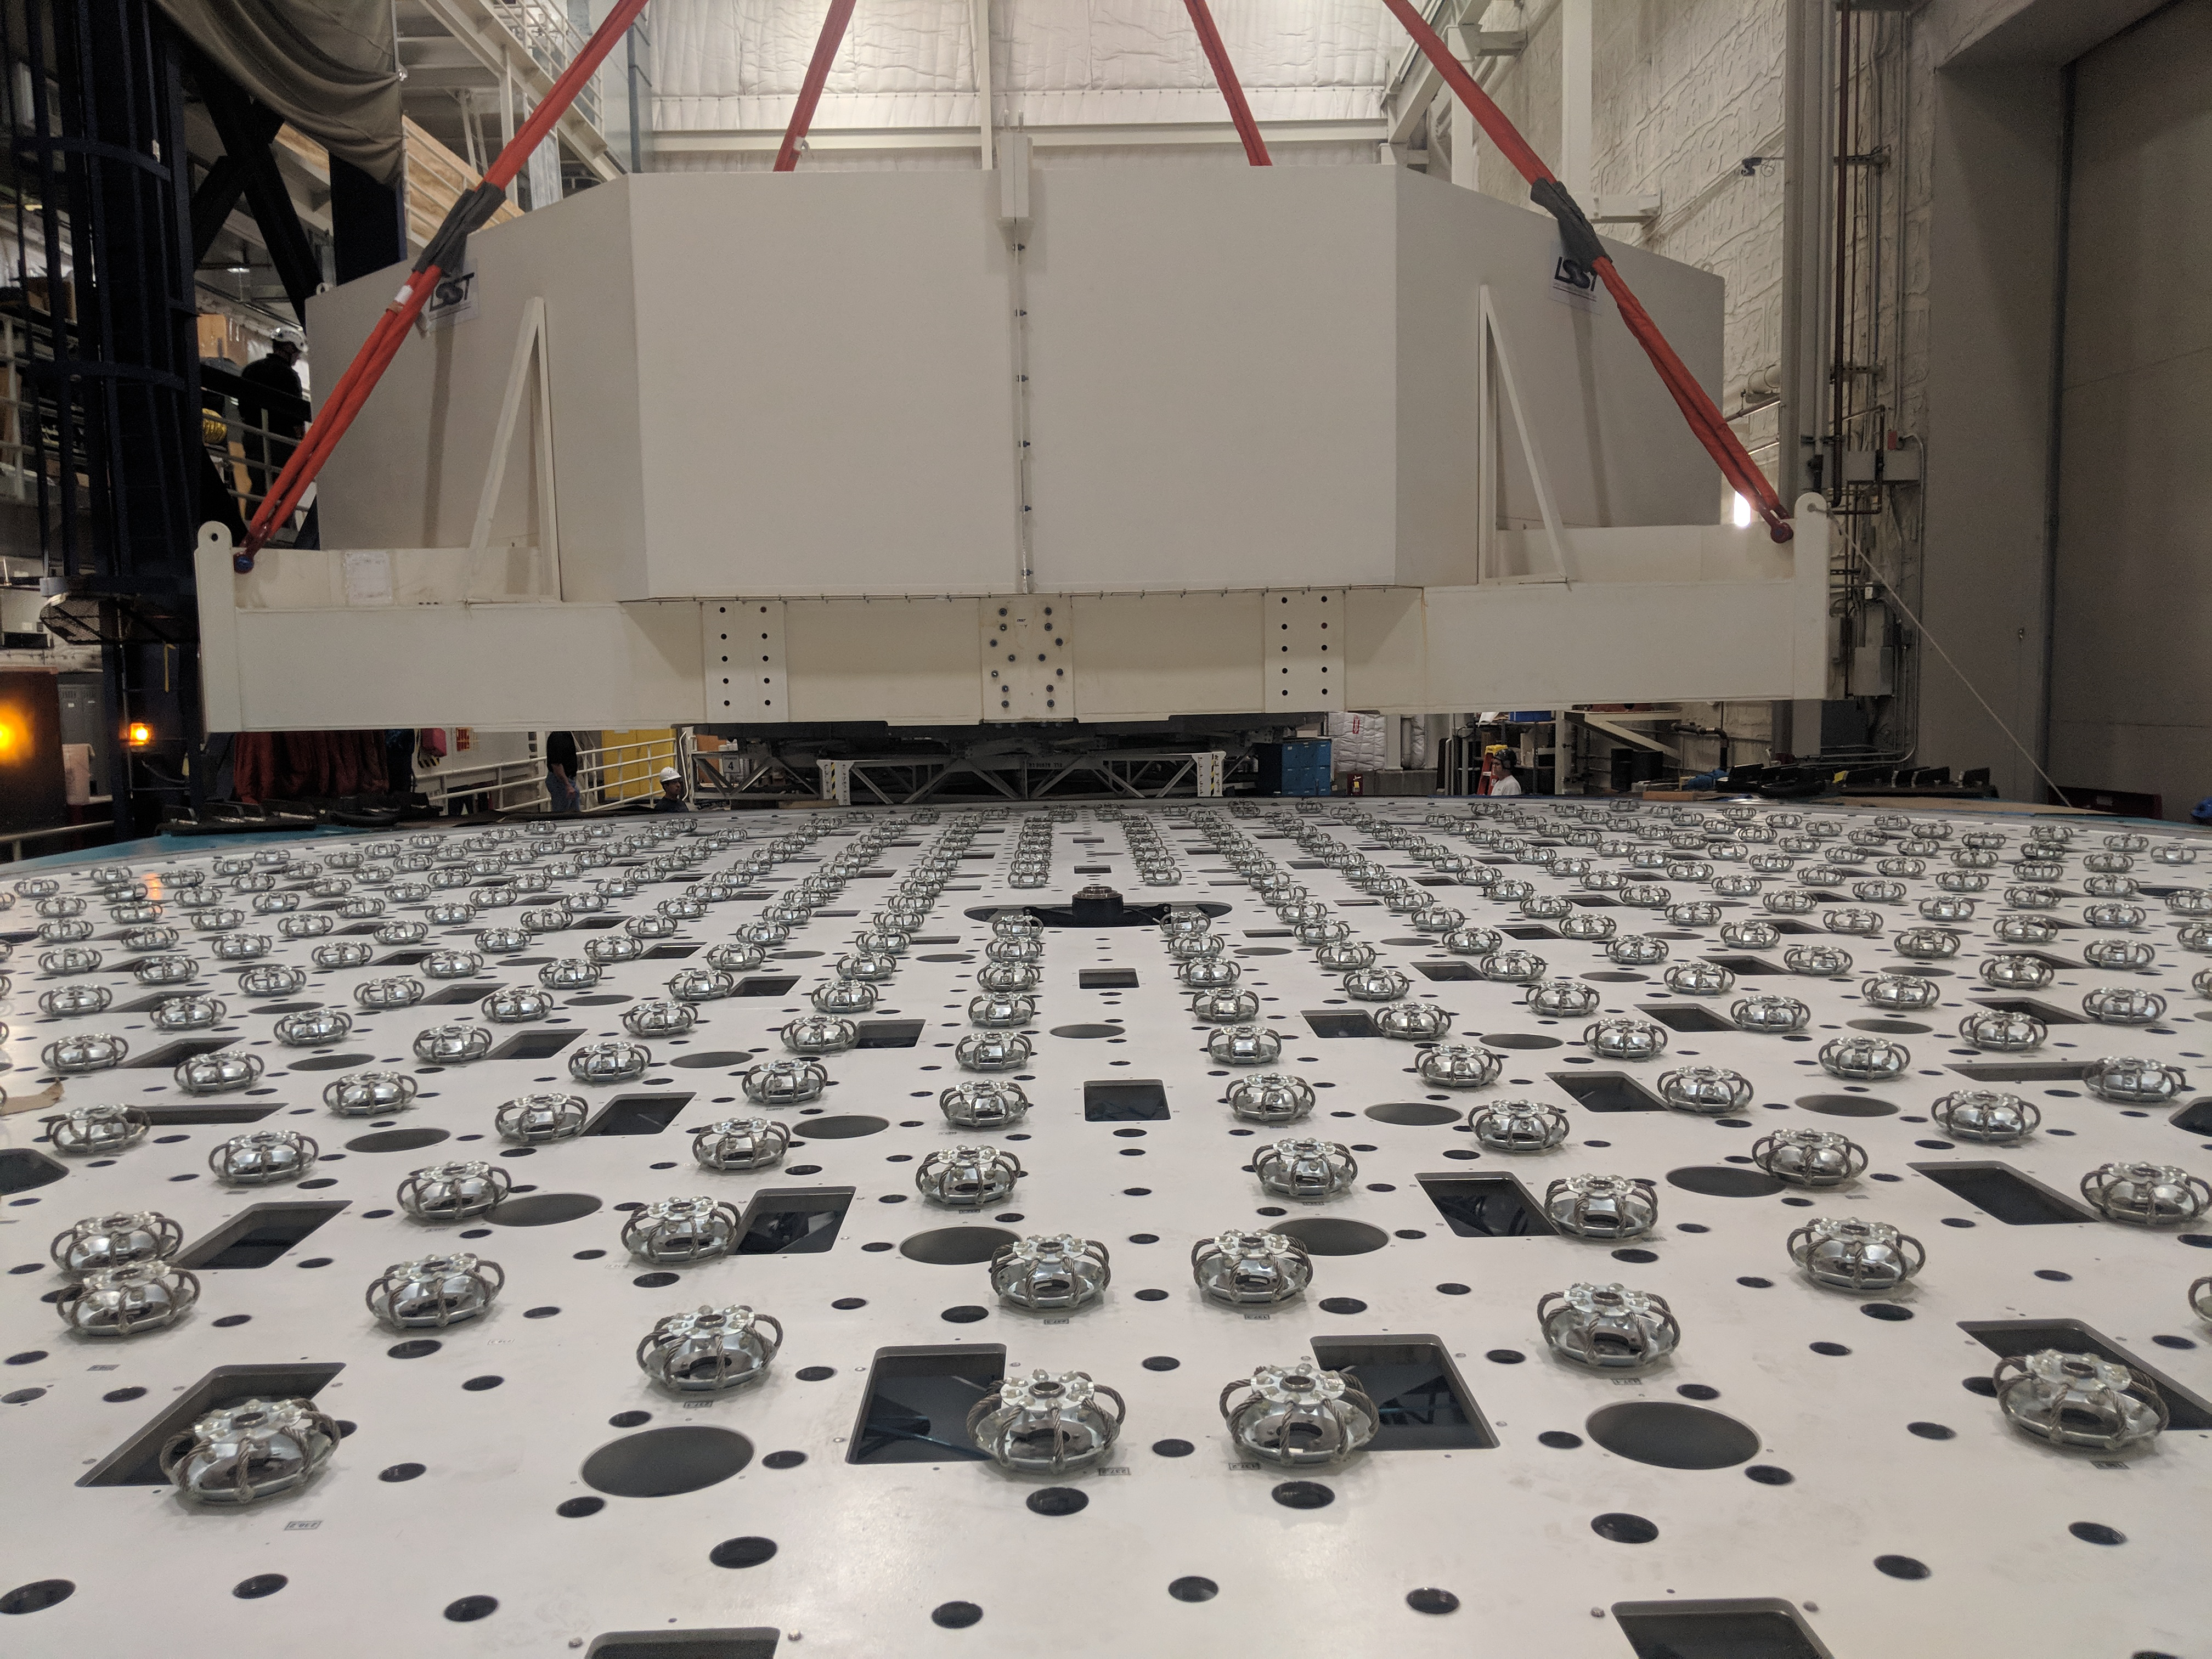

M1M3 Move

On October 18, 2018, the M1M3 Mirror was moved to the Richard F. Caris Mirror Lab on a Precision Heavy Haul truck. The Mirror had been in storage in hangar at Million Air since its fabrication, which was completed in 2015. Now that both the Cell and the Mirror are in the Lab, the next step is the installation of the Mirror onto the M1M3 Cell using the vacuum lifter. In this photo the Mirror, in its protective container, is suspended next to the Mirror Cell.

Credit: Rubin Observatory/NSF/AURA